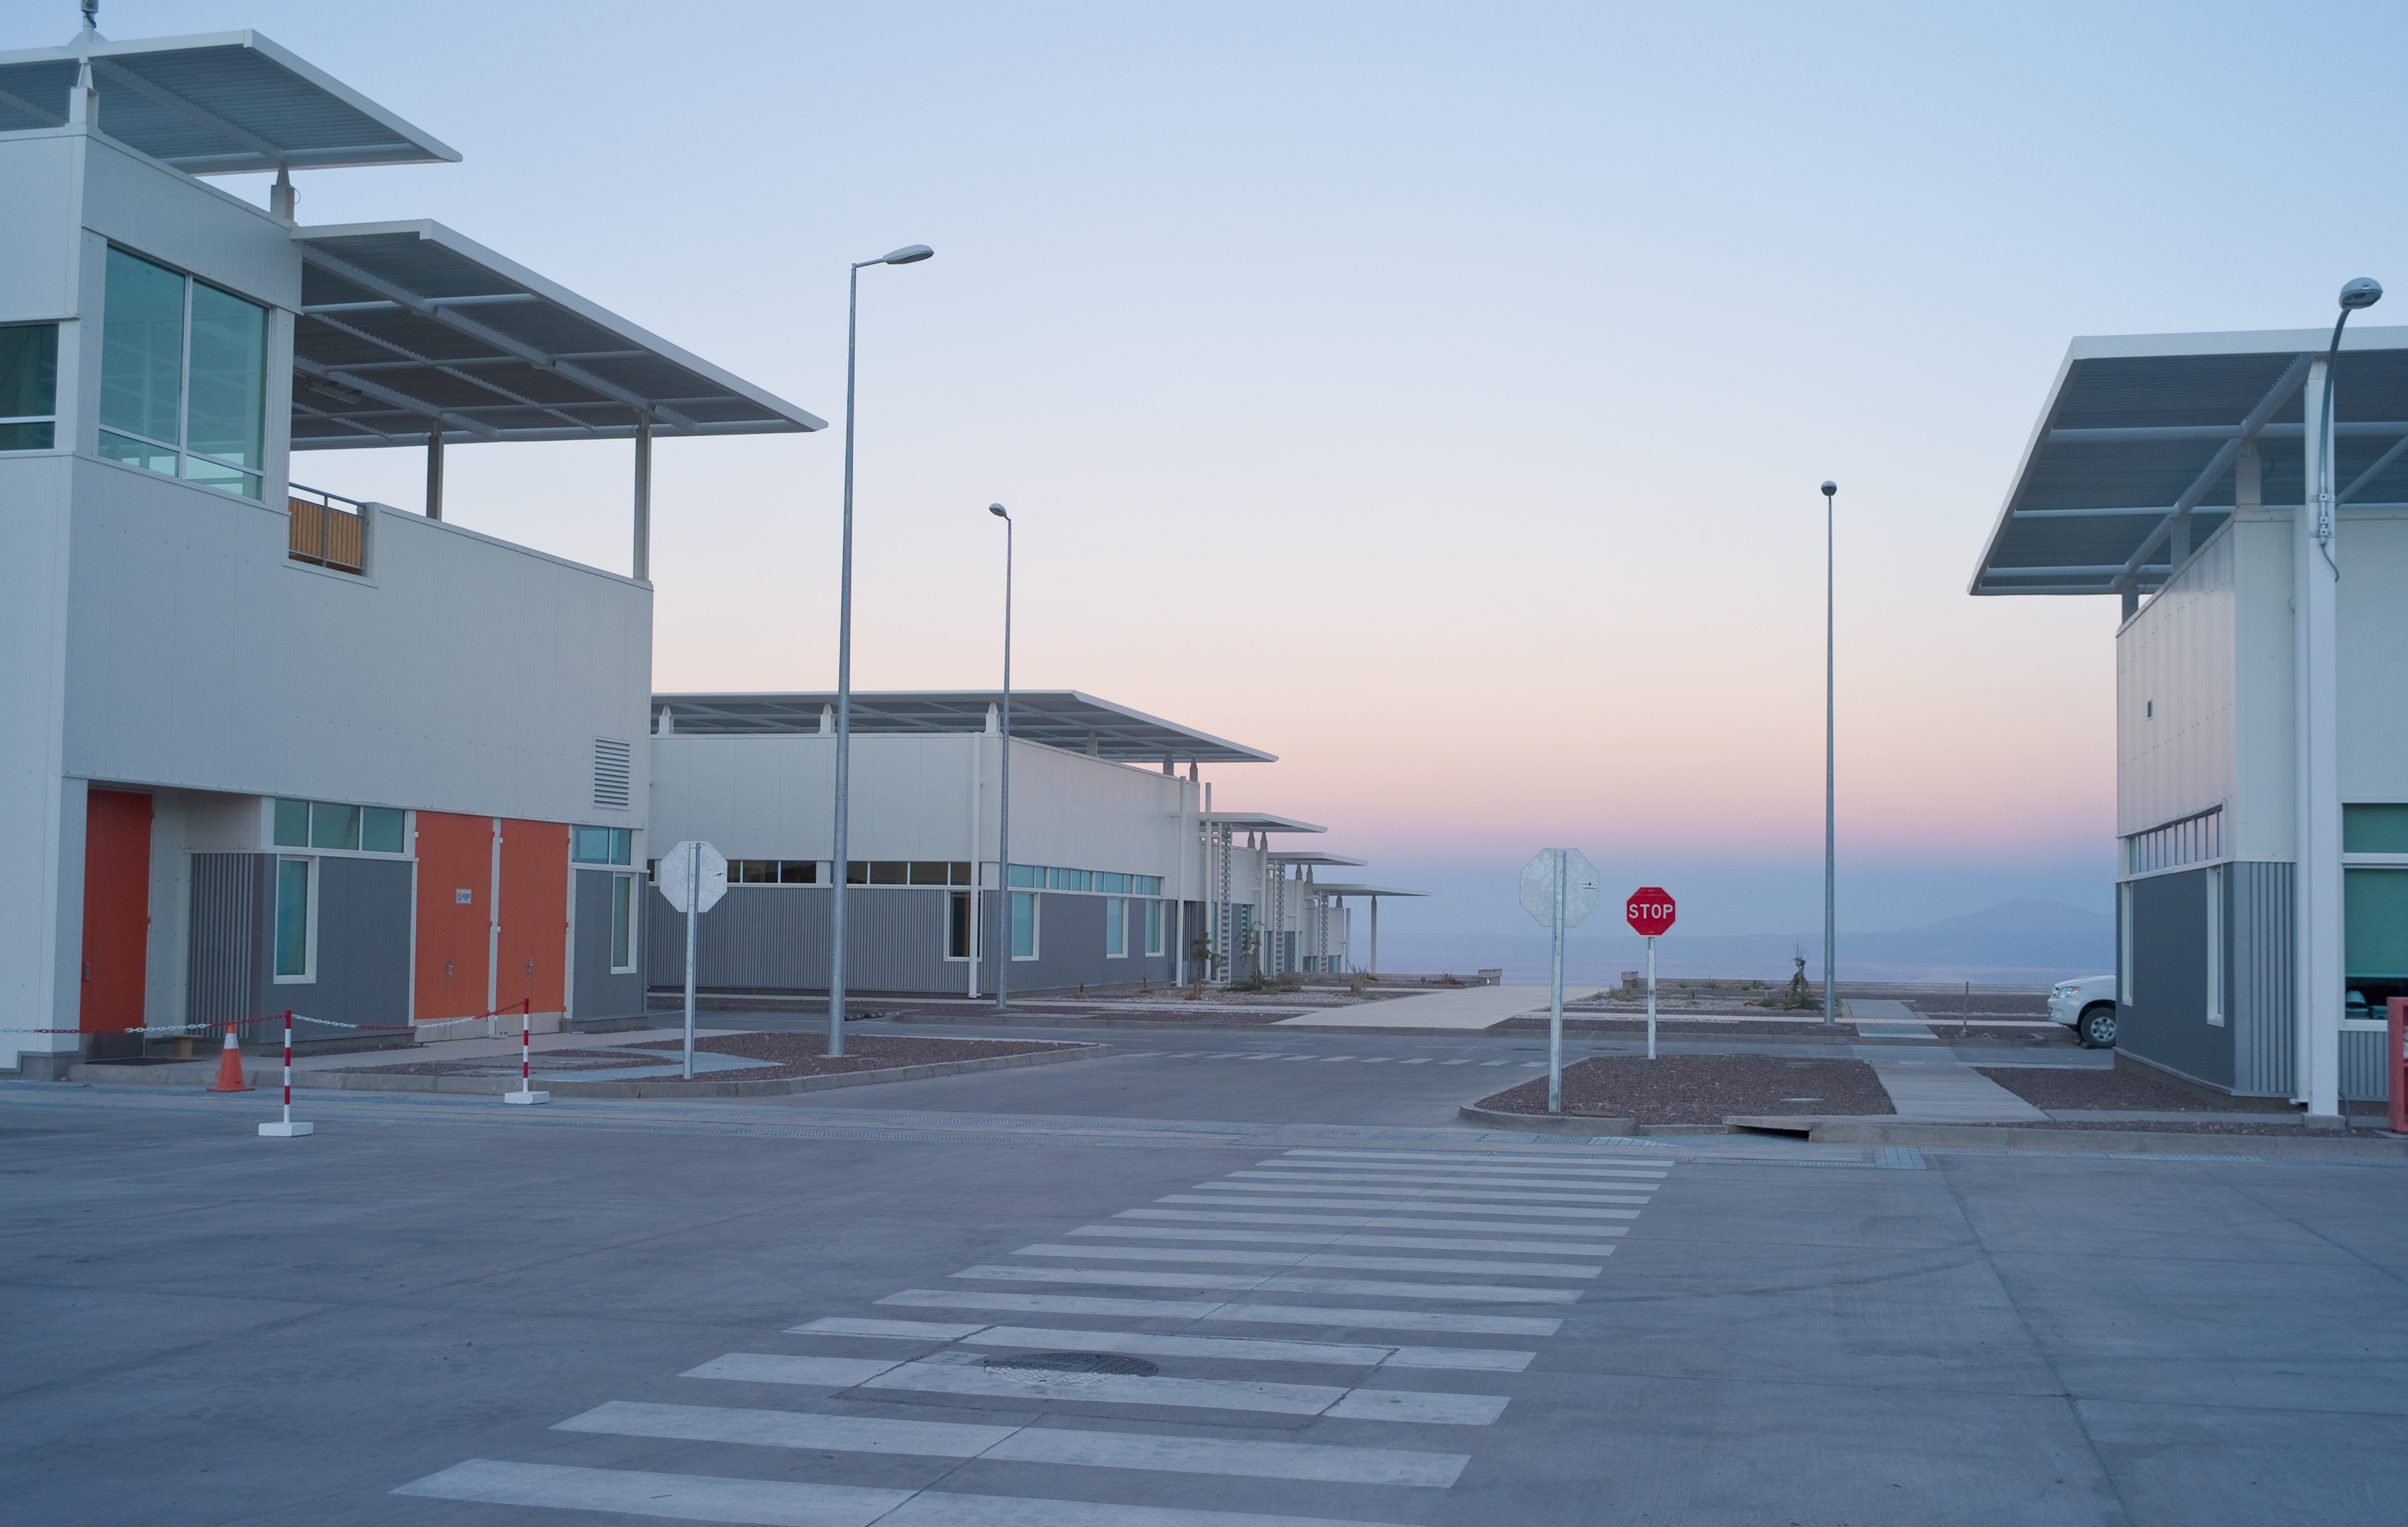

View from ALMA OSF

The view from the OSF buildings toward the west, in early morning light. Image taken in March 2009

Credit: ALMA (ESO/NAOJ/NRAO)